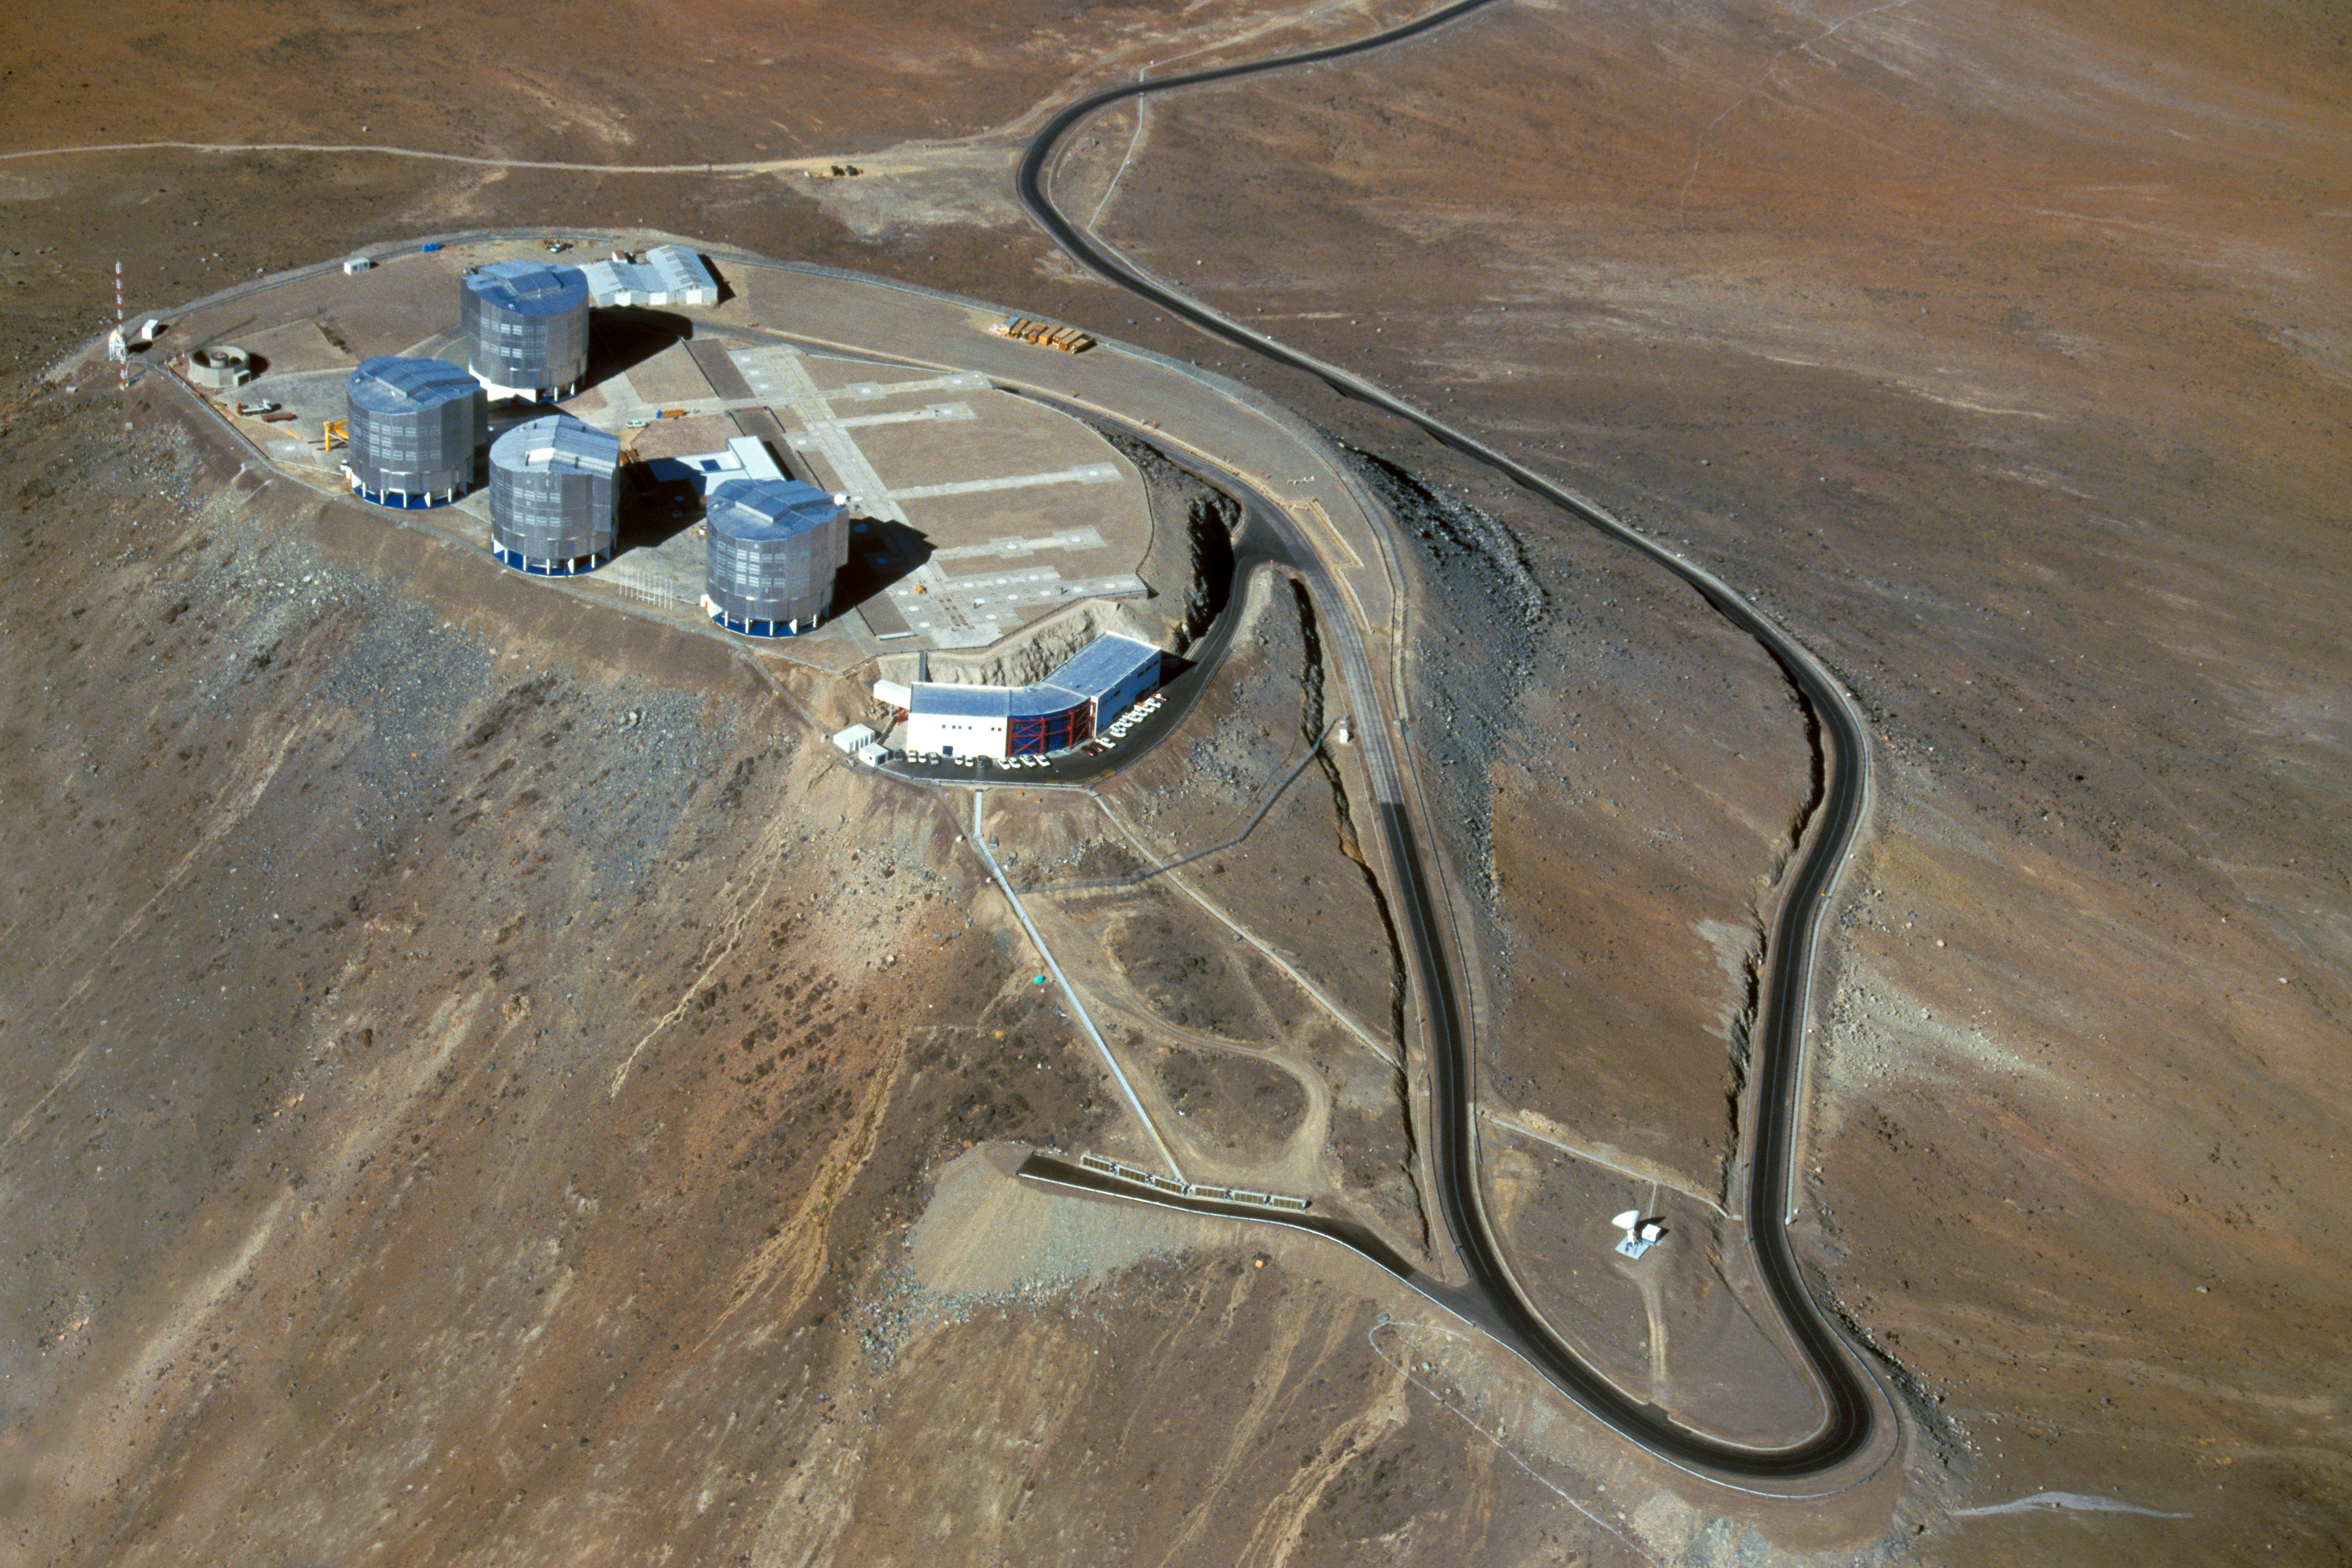

Paranal from on high

This aerial photograph shows the summit of Cerro Paranal in northern Chile, the home of ESO’s Very Large Telescope (VLT). This flagship facility for ground-based astronomy hosts four 8.2-metre Unit Telescopes along with four mobile 1.8-metre Auxiliary Telescopes. These can work together, in groups of two or three, as one giant telescope, known as the VLT Interferometer, or VLTI.

This image displays the winding access road that leads up to the observing platform as well as the Observatory Control Room in the front. The picture helps give a sense of the remoteness of the VLT site, which is located in the extremely arid Atacama Desert at an altitude of 2600 metres. The first Unit Telescope began operations at Paranal in 1999. The VLT Survey Telescope, which is scheduled to begin observations in 2010, is missing from this photo, taken in 2004.

Credit: ESO/G.Hüdepohl (atacamaphoto.com)